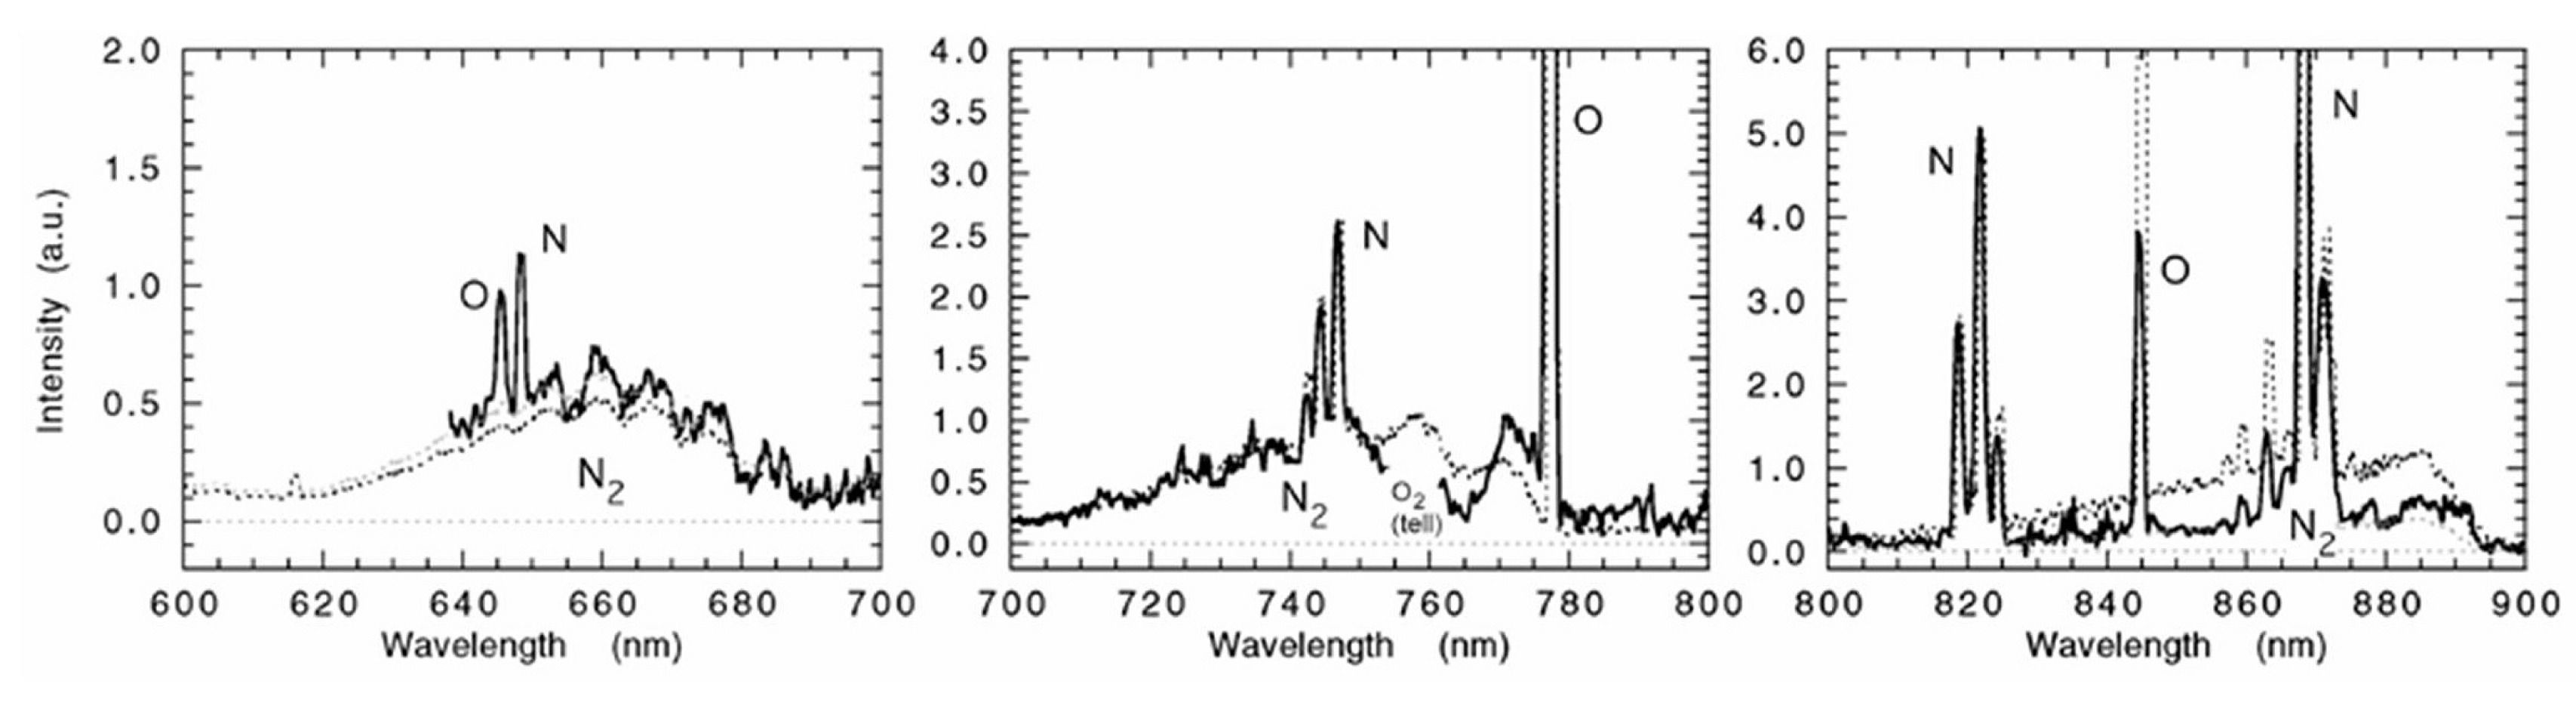

Details of the meteor spectrum (FORS1/VLT)

Details of a VLT meteor spectrum (solid line): the intensity (in arbitrary units) is shown as a function of the wavelength. The dashed line is a theoretical model of the spectrum of air heated to a temperature of 4600 degrees at an altitude of 95 km.

Credit: ESO